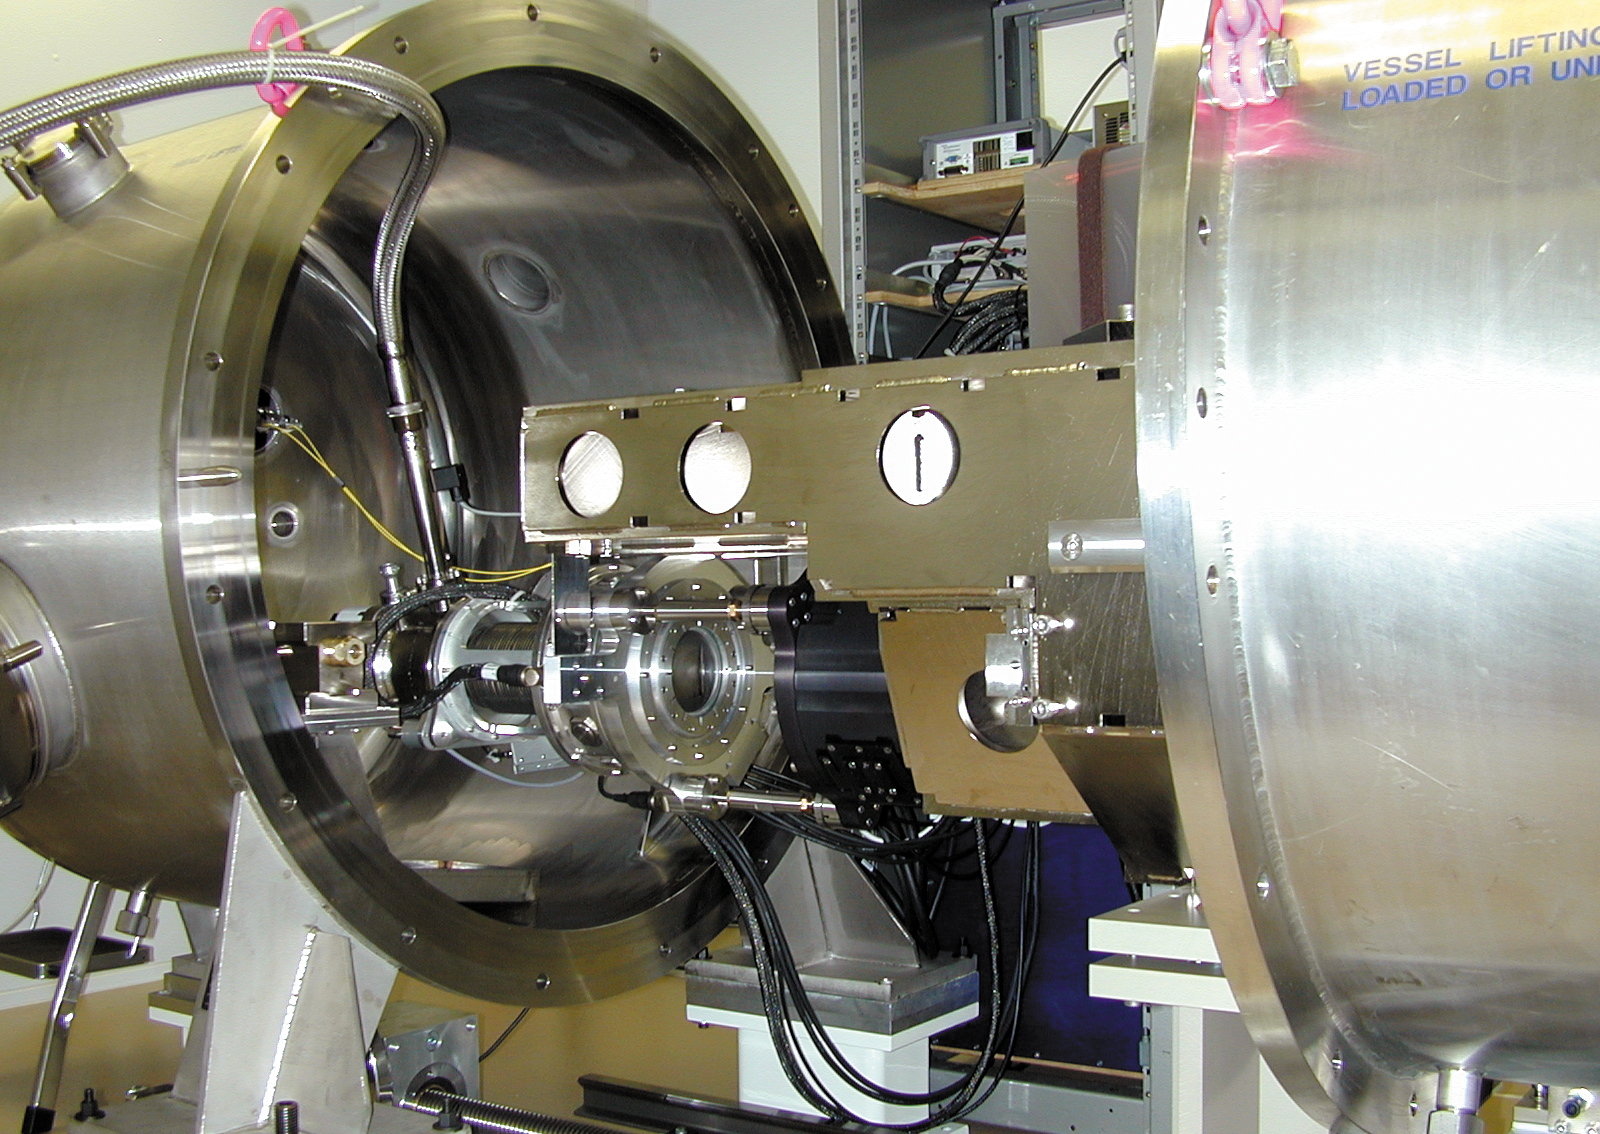

The HARPS spectrograph

The HARPS spectrograph during laboratory tests. The vacuum tank is open so that some of the high-precision components inside can be seen.

Credit: ESO